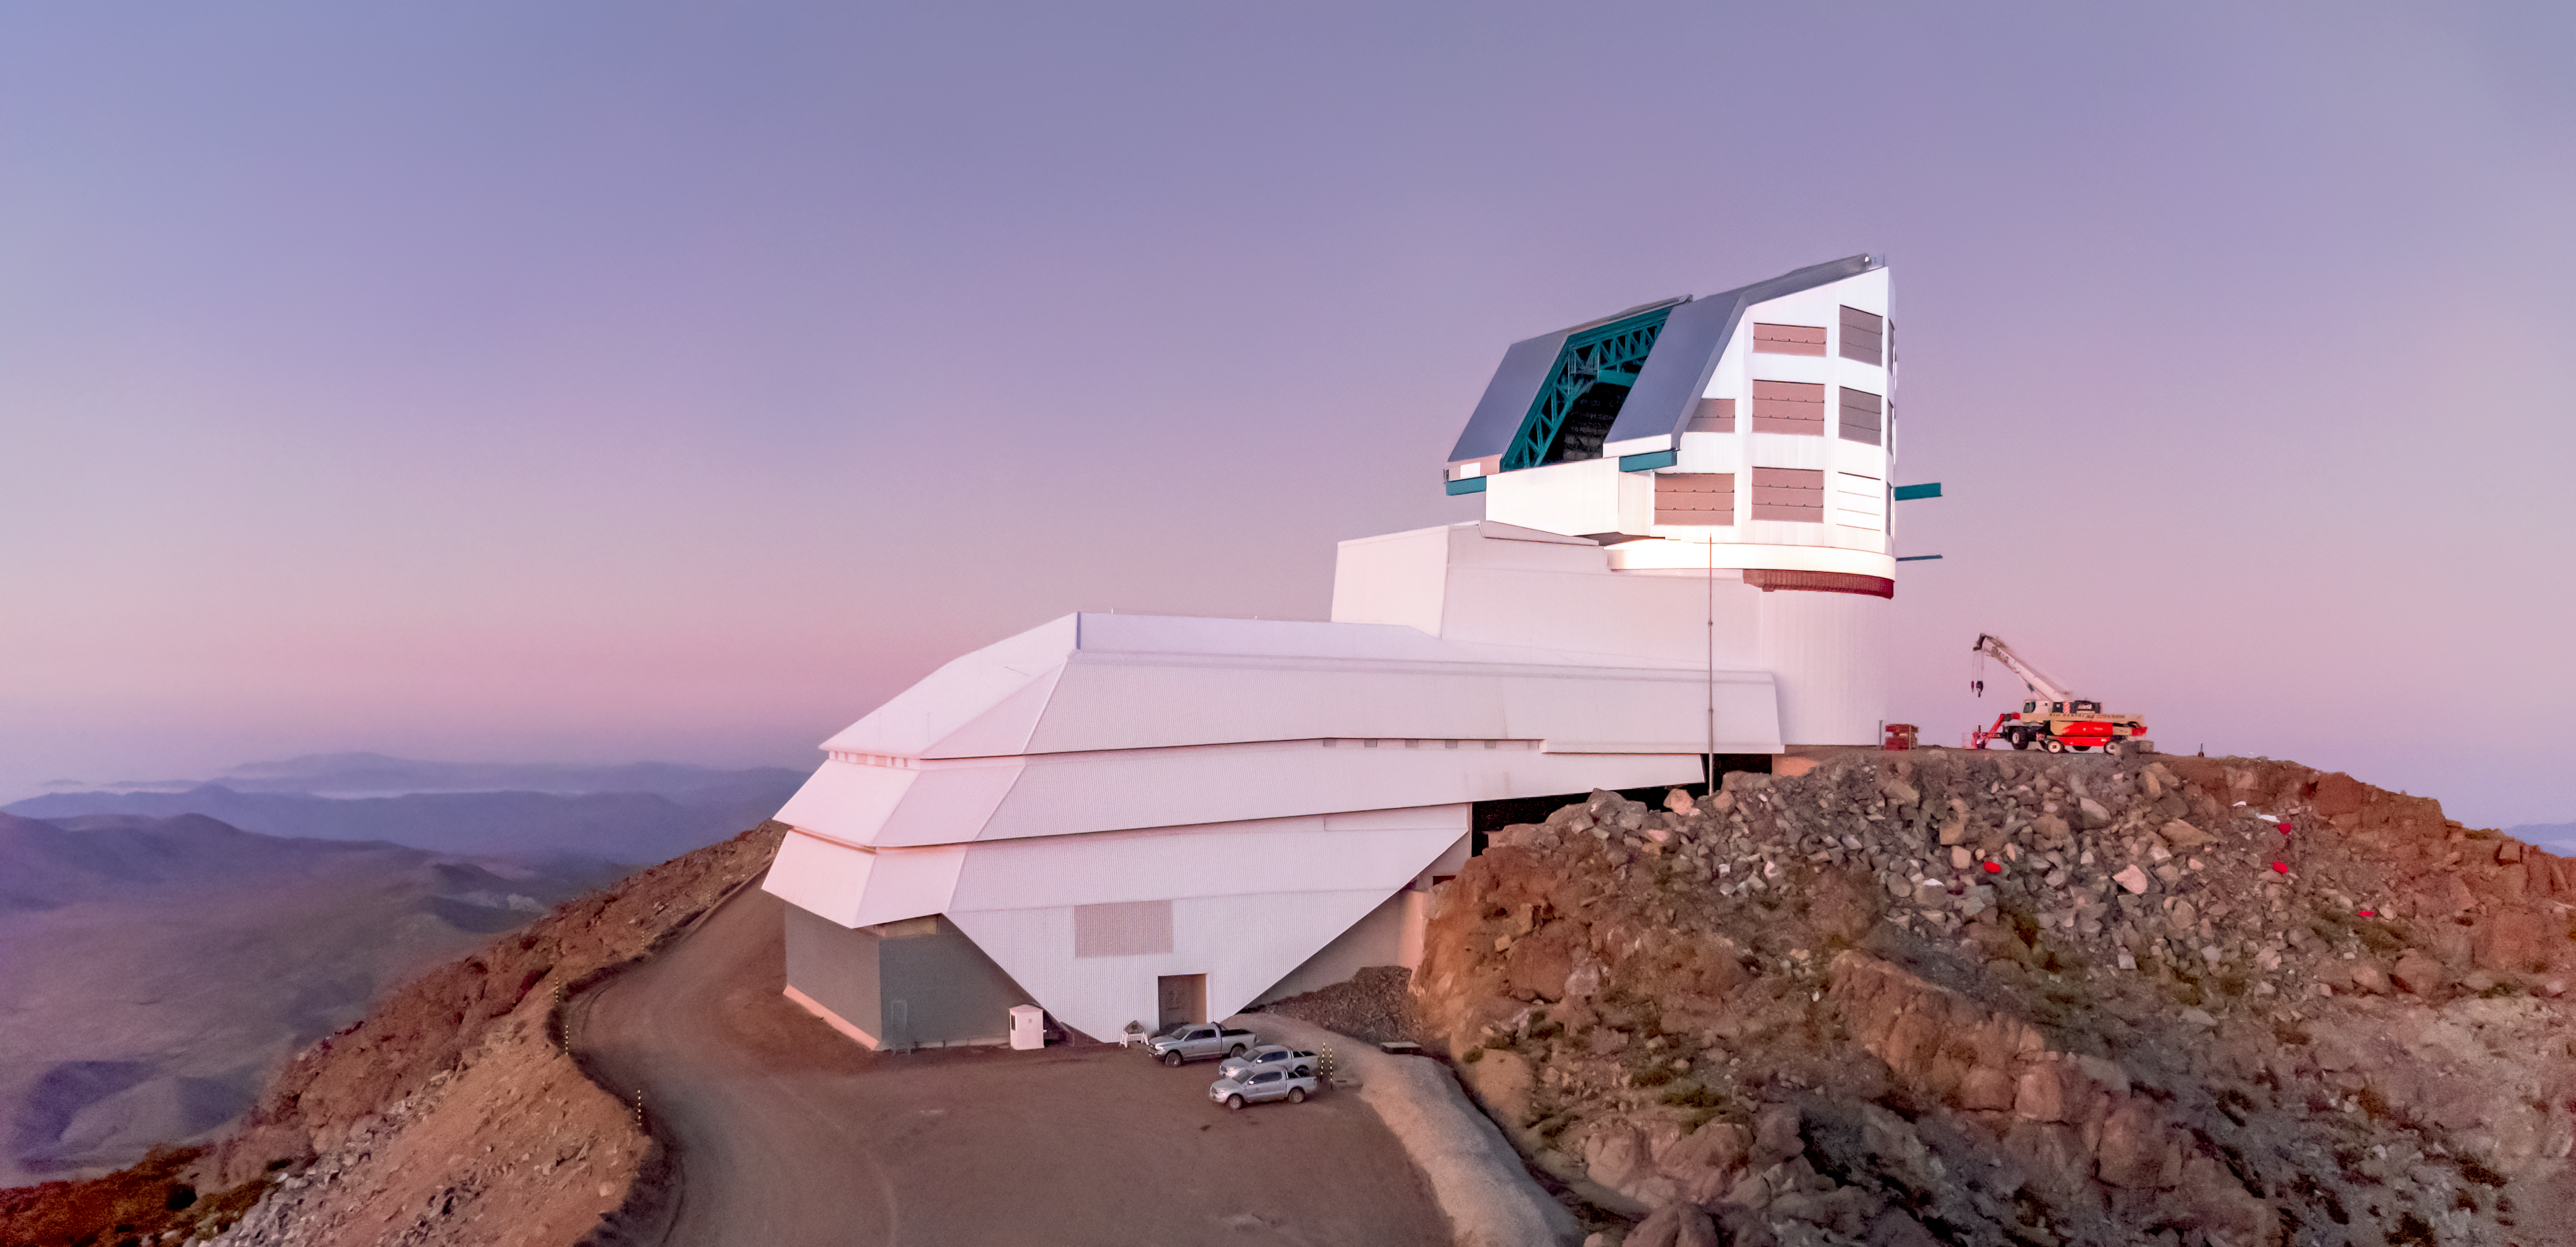

Vera C. Rubin Observatory at Dawn

The Vera C. Rubin Observatory at dawn on Cerro Pachón in Chile.

Credit: RubinObs/NOIRLab/SLAC/NSF/DOE/AURA/Y. AlSayyad